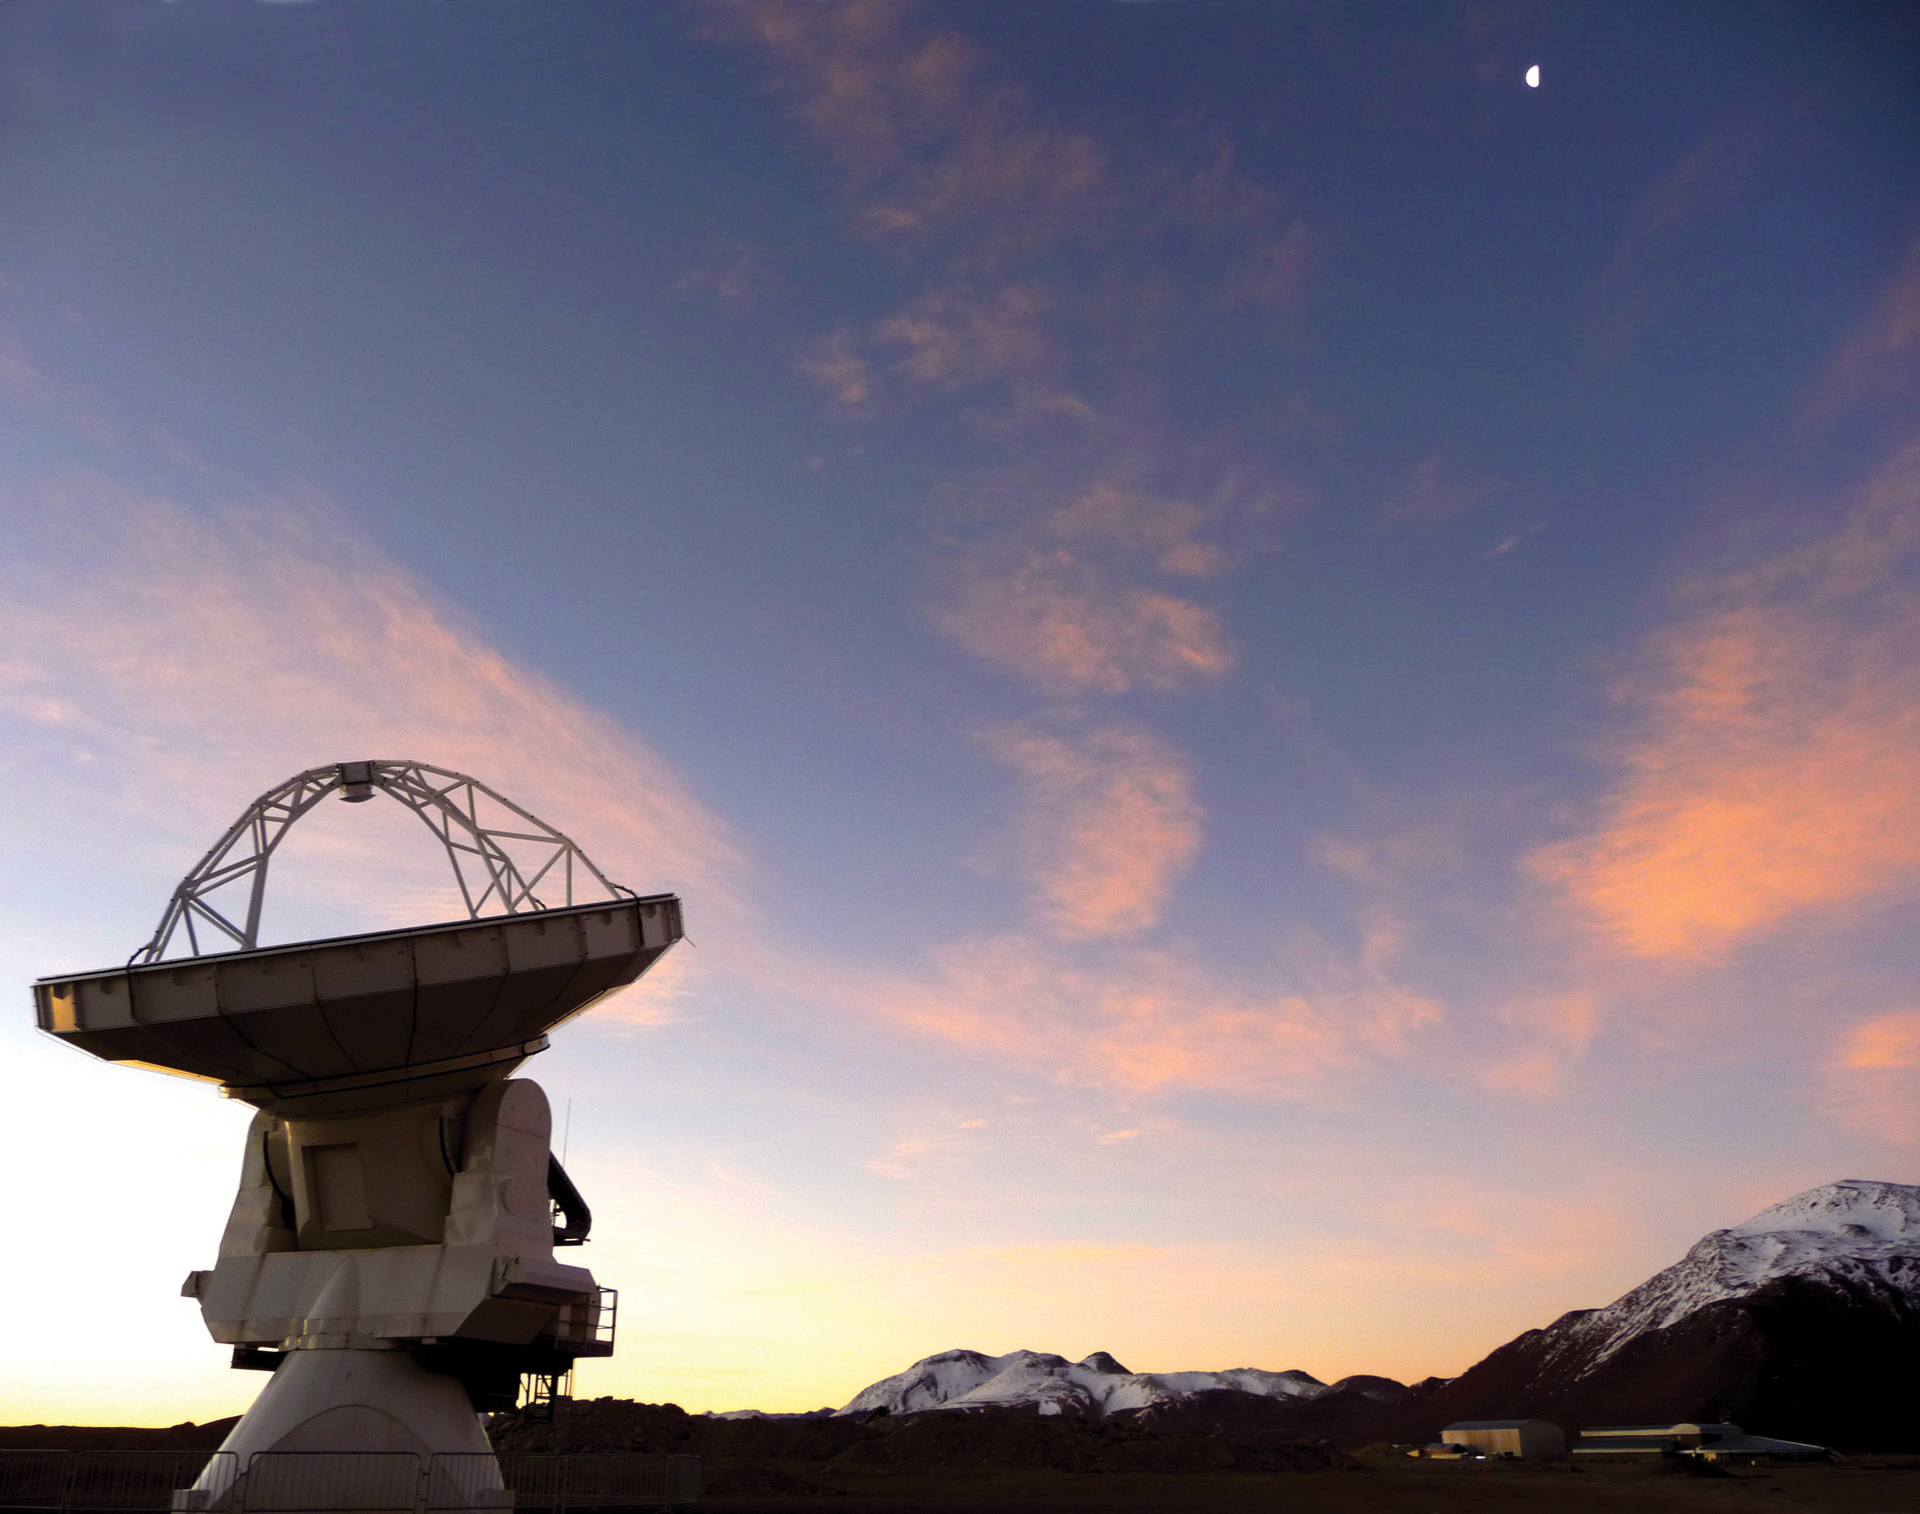

Supermoon 2011 Over ALMA

On March 19, 2011, the Moon was closer to us than it had been in 20 years. Here, in its waning gibbous phase after the full phase, it sits above the 16,500-foot elevation ALMA telescope site in northern Chile.

Credit: T. Burchell, NRAO/AUI/NSF